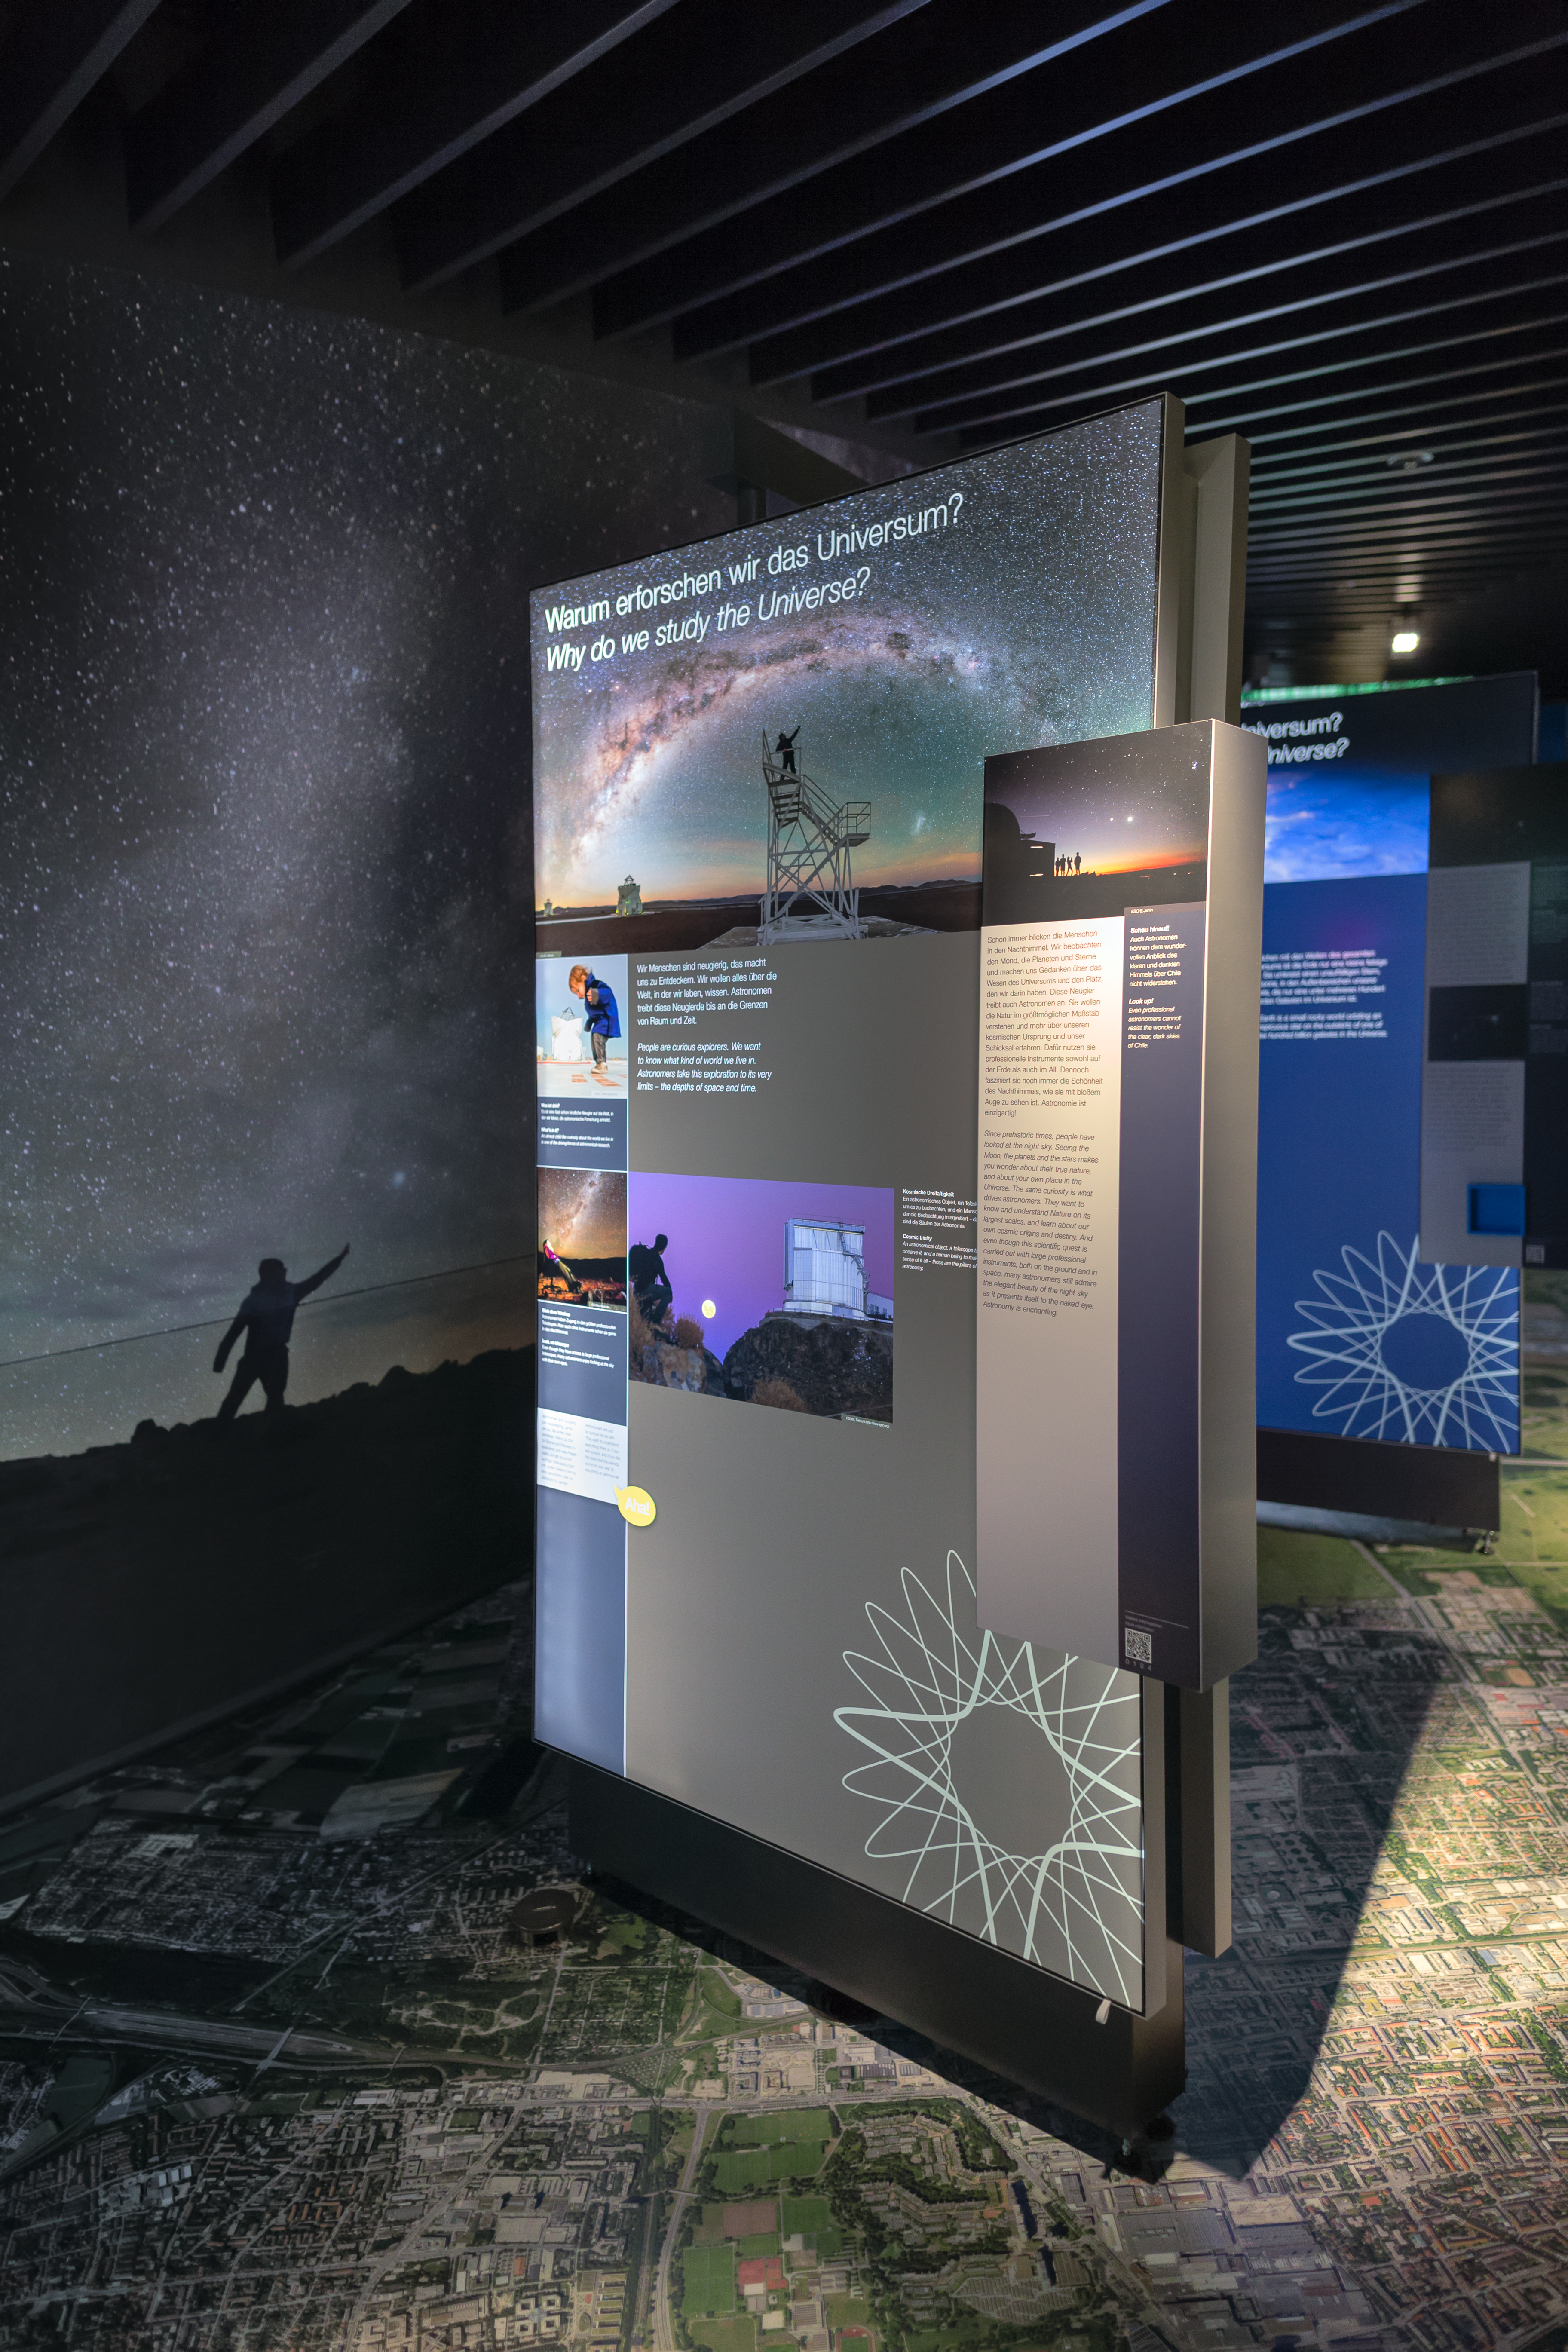

Why do we study the Universe?

The very first panel of the exhibition The Living Universe in the ESO Supernova Planetarium & Visitor Centre, explains why we study the Universe. From here, visitors will be taken on a journey all the way across the Universe, learning about stars, galaxies, black holes, exoplanets and much more.

Credit: ESO/P. Horálek